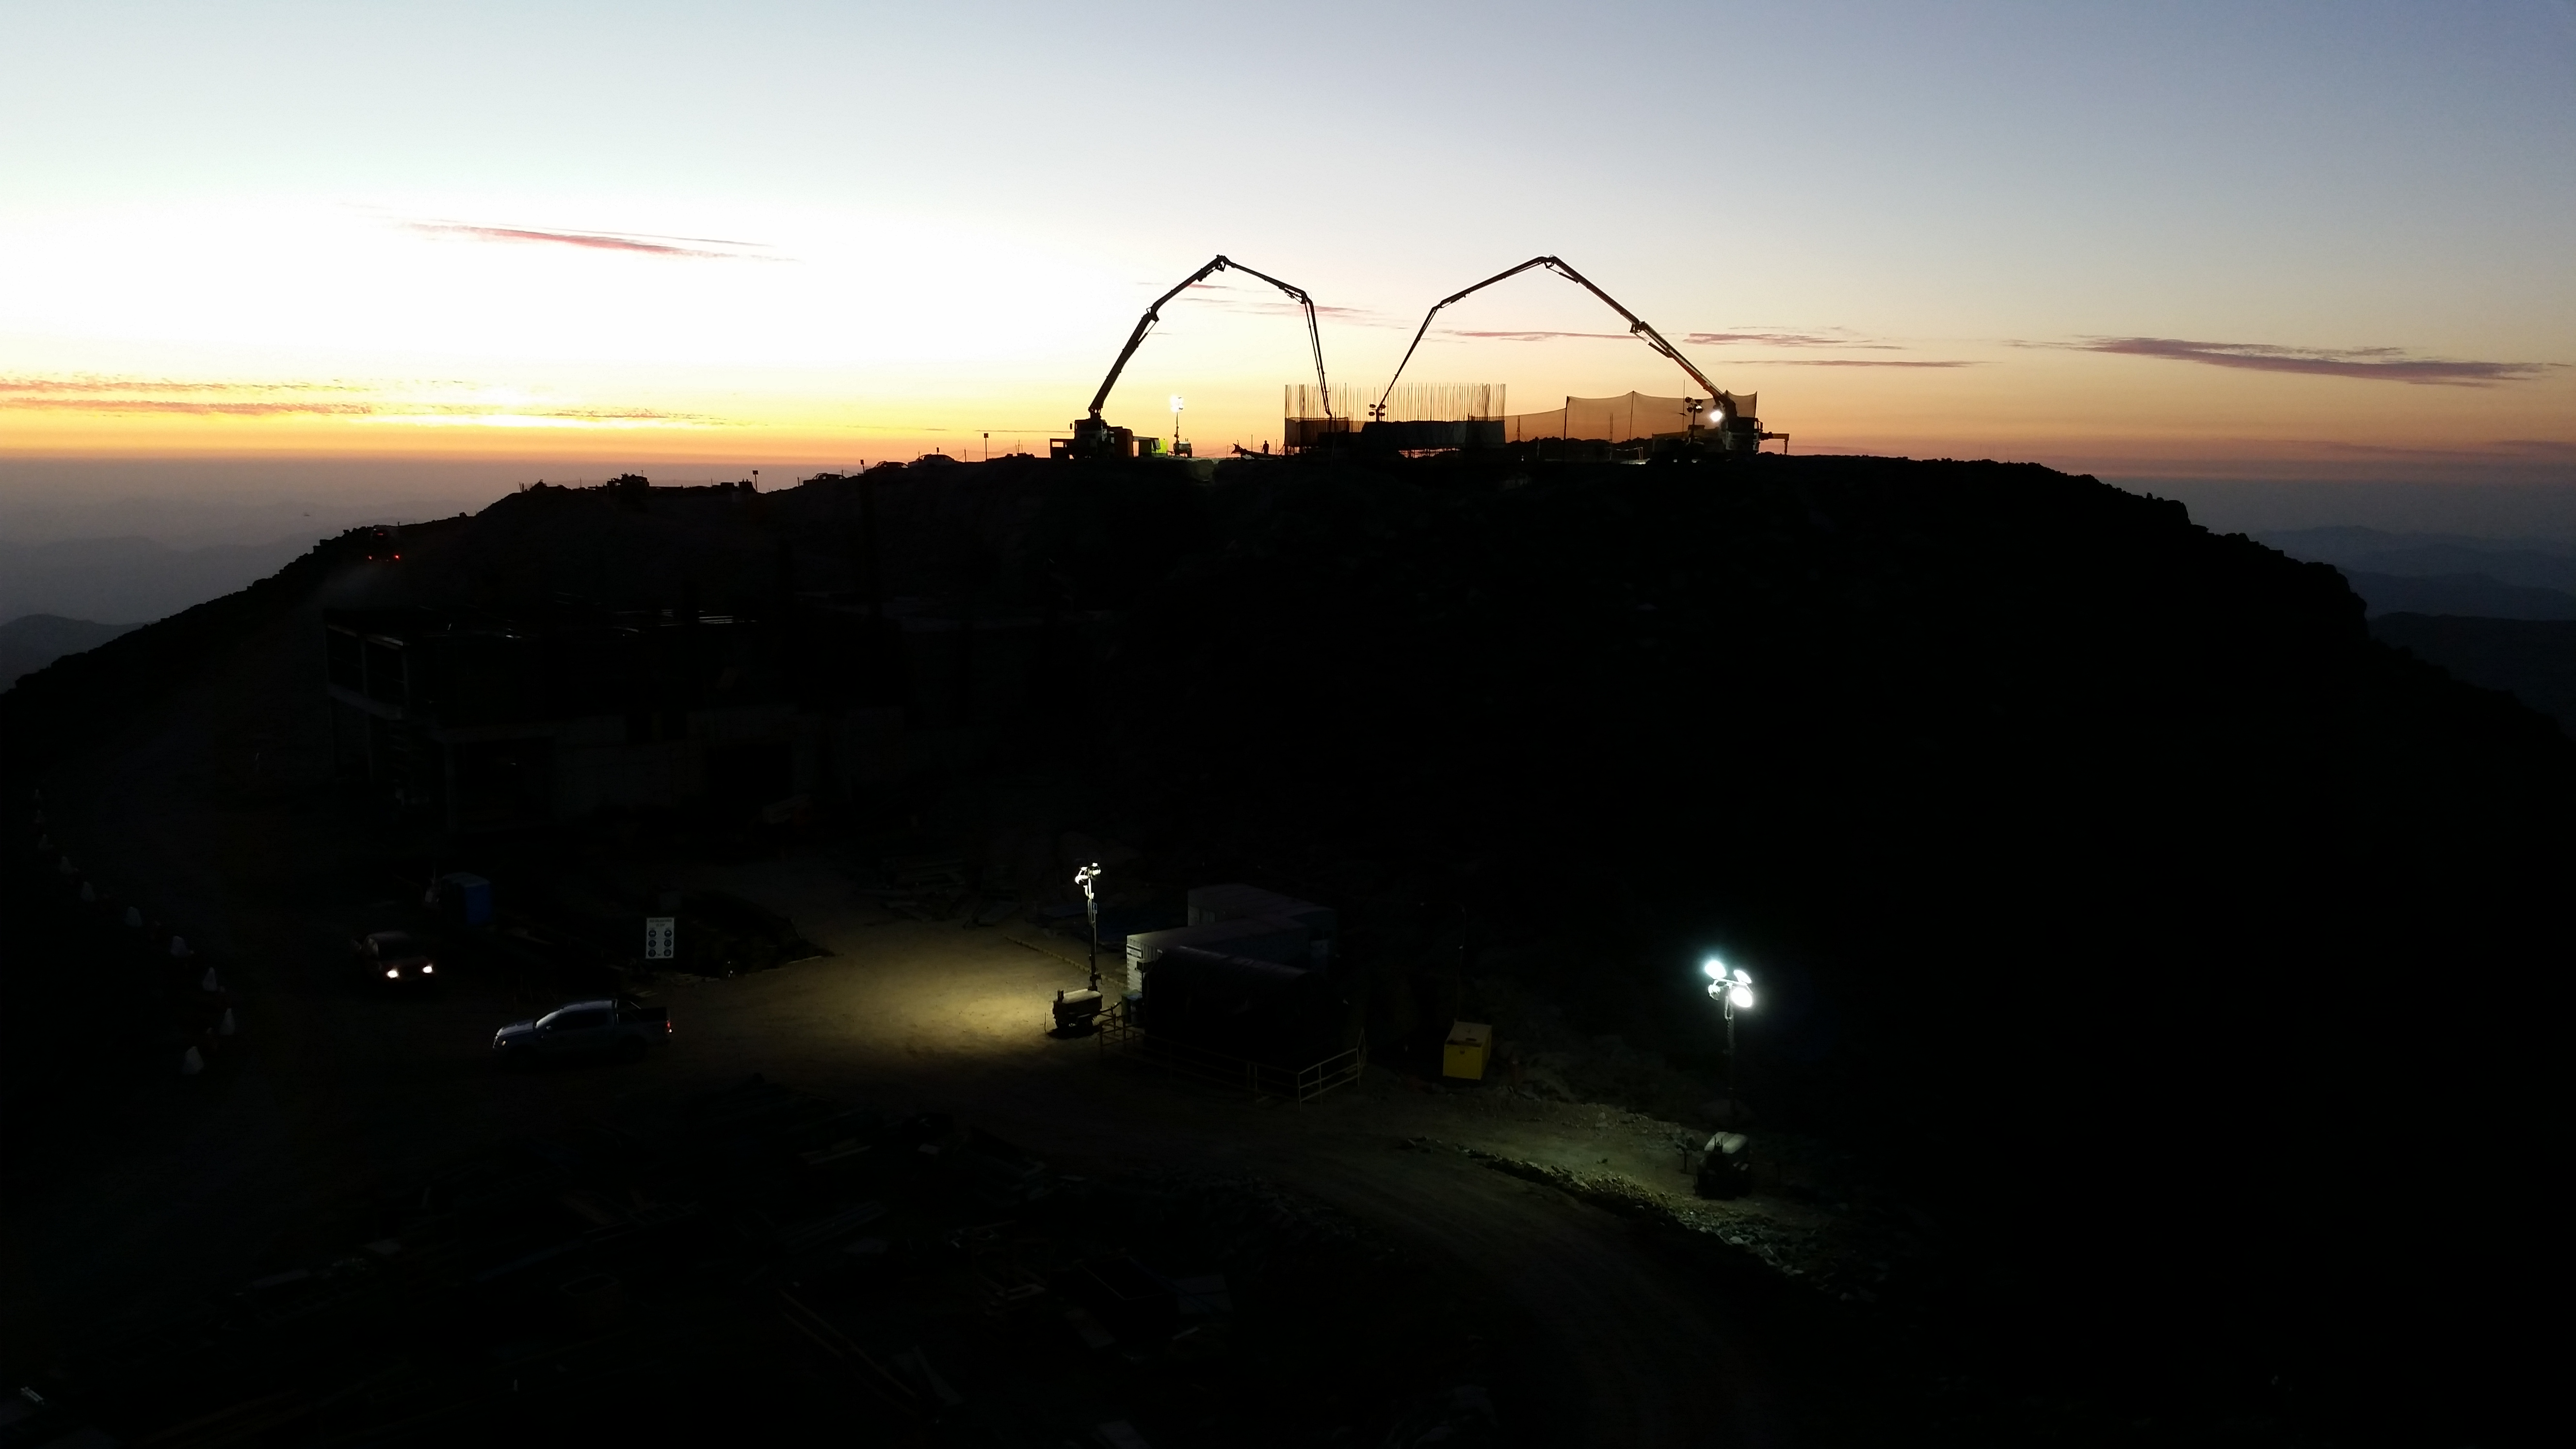

Concrete day 2

255, 5 mts3 of concrete during the day. During the night we expect 180~200 mts3.

Credit: Rubin Observatory/NSF/AURA